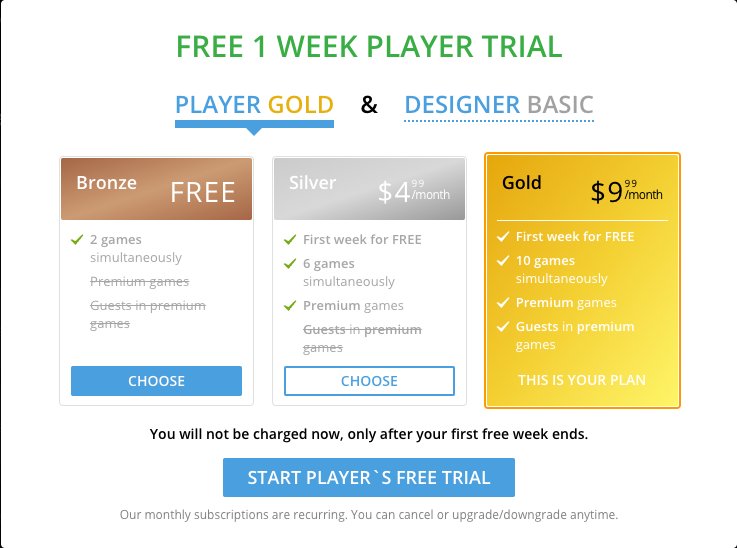

The Gemini Card Game - Account

Credit: NOIRLab